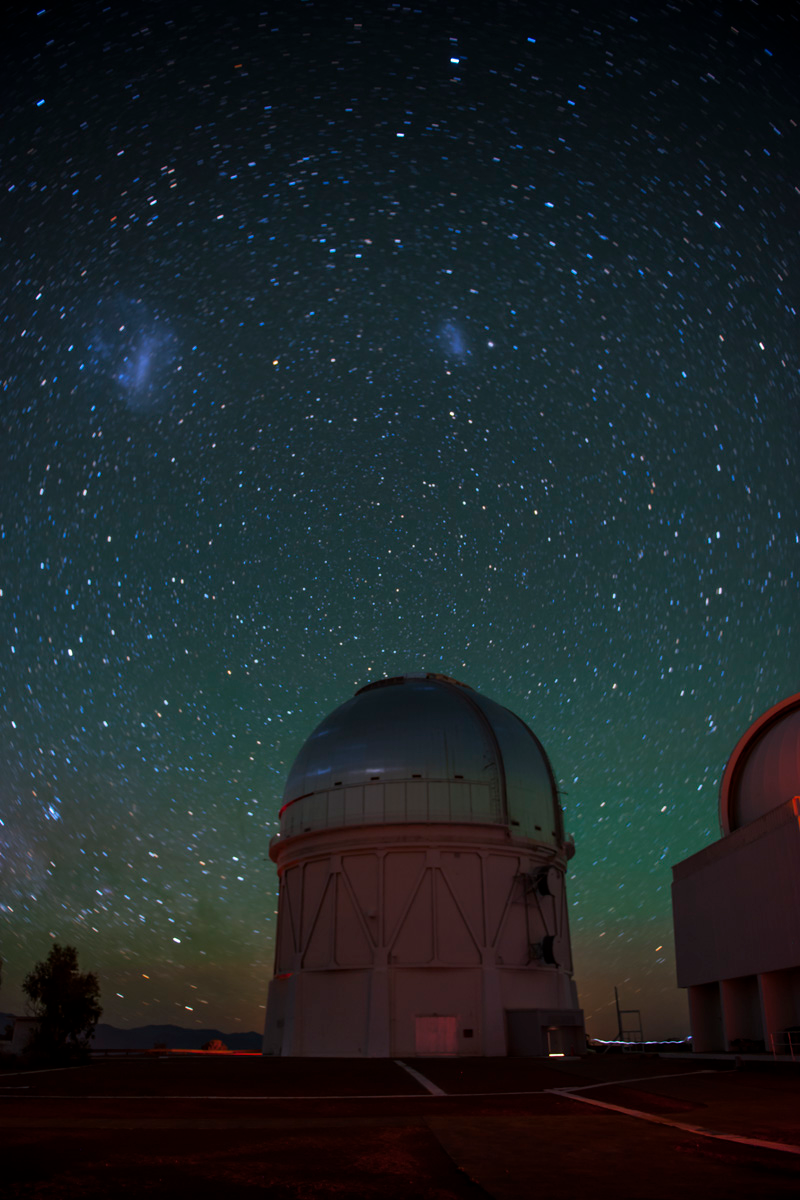

A group of researchers recently found a potential new dwarf planet in pictures taken with the Dark Energy Camera

A group of researchers recently found a potential new dwarf planet in pictures taken with the Dark Energy Camera.

Credit: NOIRLab/ Reidar Hahn